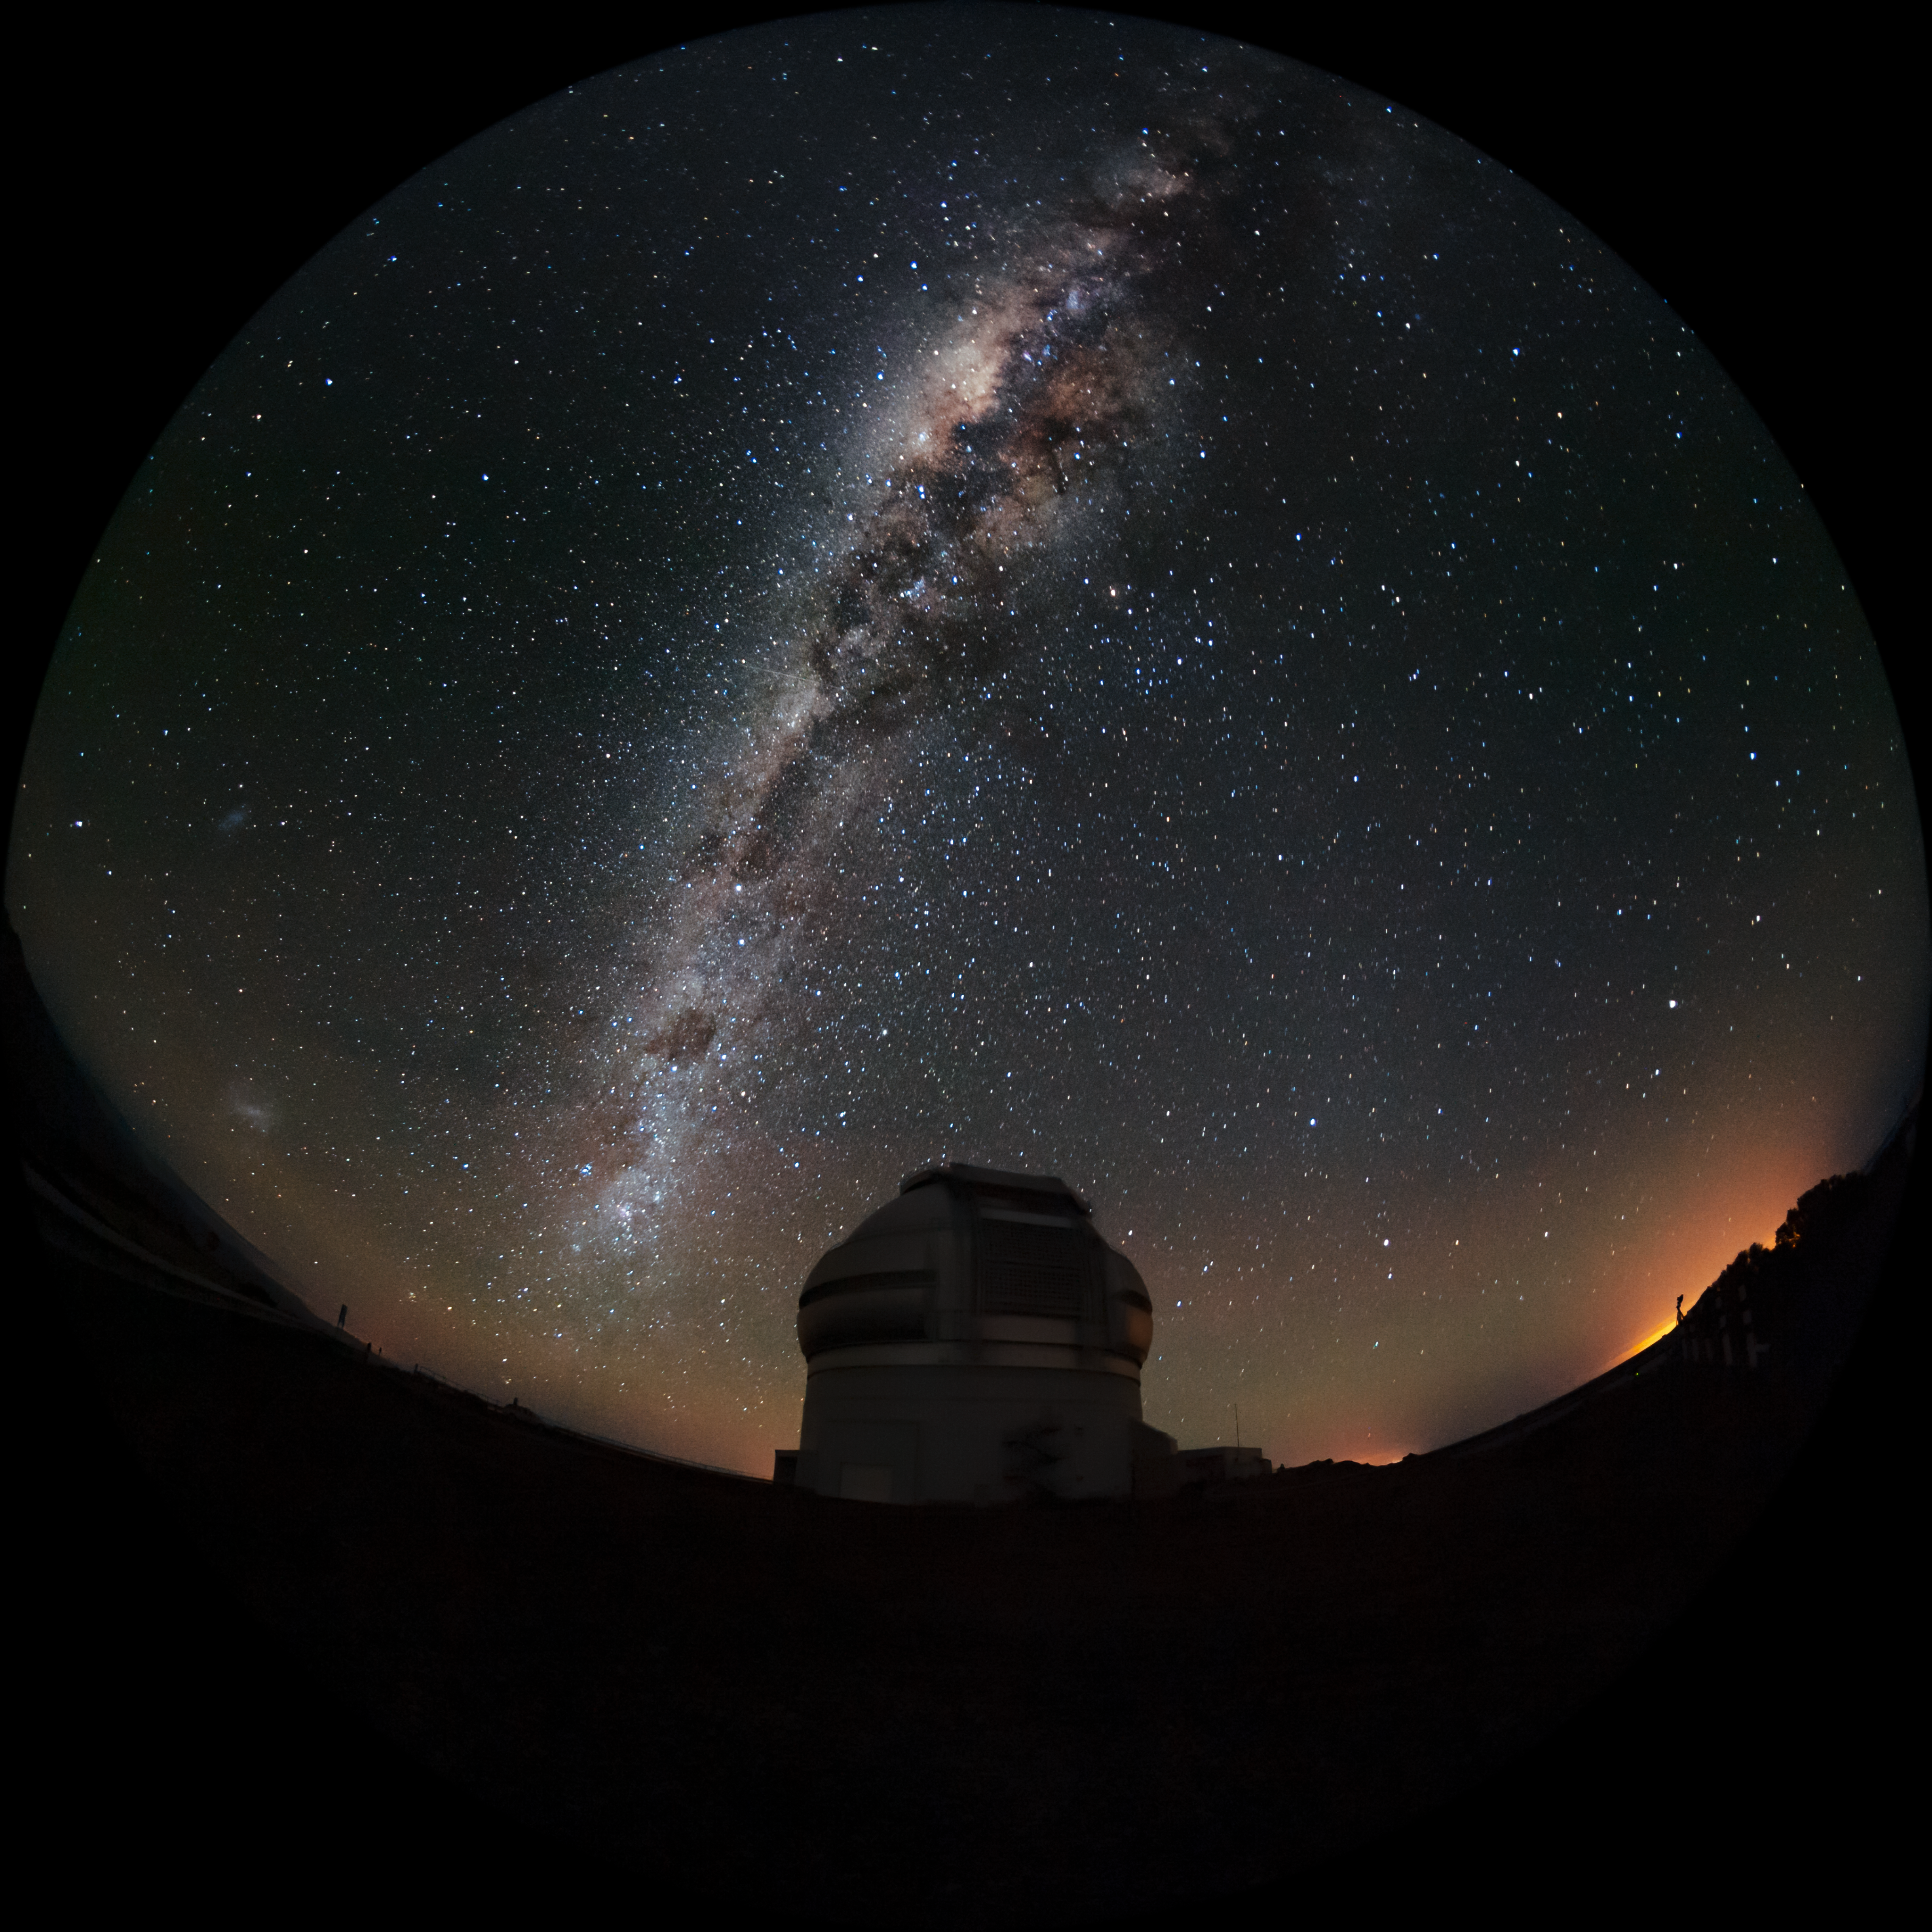

Milky Way and Magellanic Clouds over Gemini South

The Milky Way and the two Magellanic Clouds are visible over the Gemini South telescope in this long-exposure photo. Gemini South is a part of the International Gemini Observatory, a program of NSF NOIRLab.

Credit: International Gemini Observatory/NOIRLab/AURA/NSF/M. Paredes